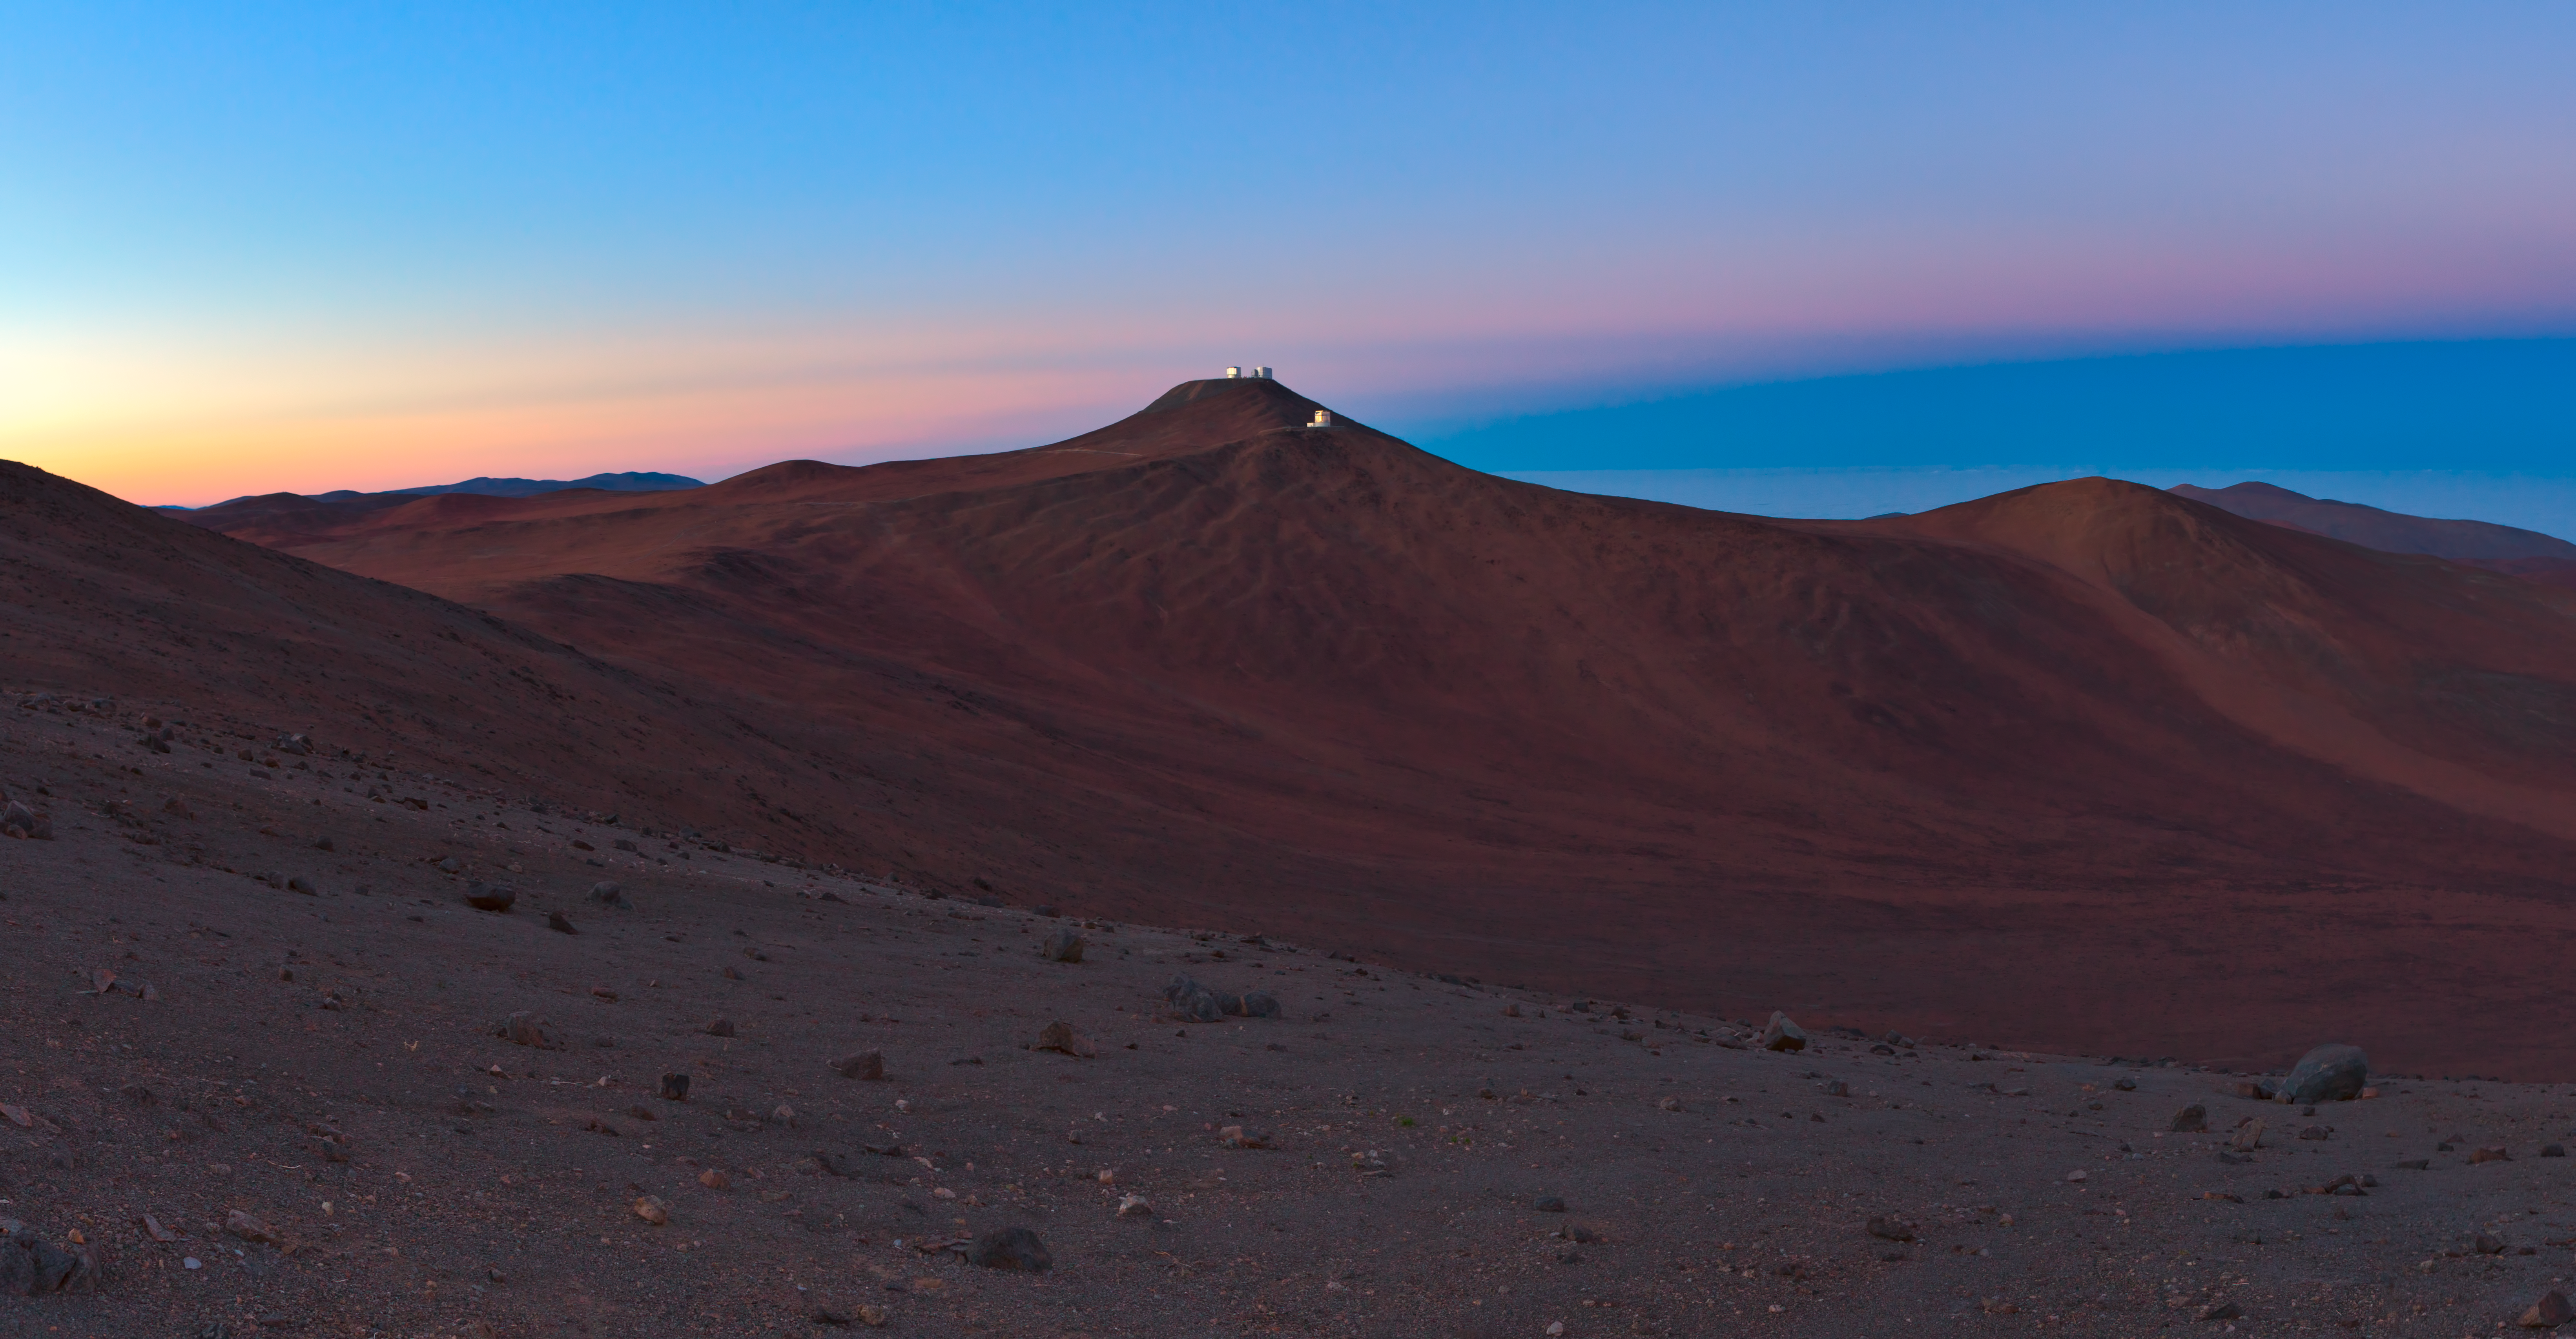

Paranal landscape

A landscape photograph of Paranal and surrounding areas.

Credit: ESO/B. Tafreshi (twanight.org)